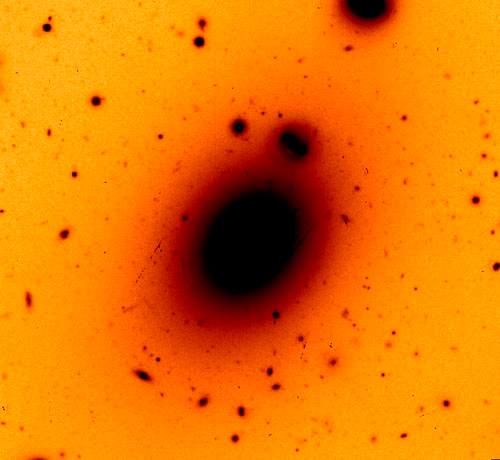

GMOS-South image of the center of Abell 85

GMOS-South image of the center of the Abell 85 galaxy cluster. The brightest galaxy in the middle was thought to hide a supermassive black hole in its core based on prior lower-resolution data.

Credit: International Gemini Observatory/NOIRLab/NSF/AURA